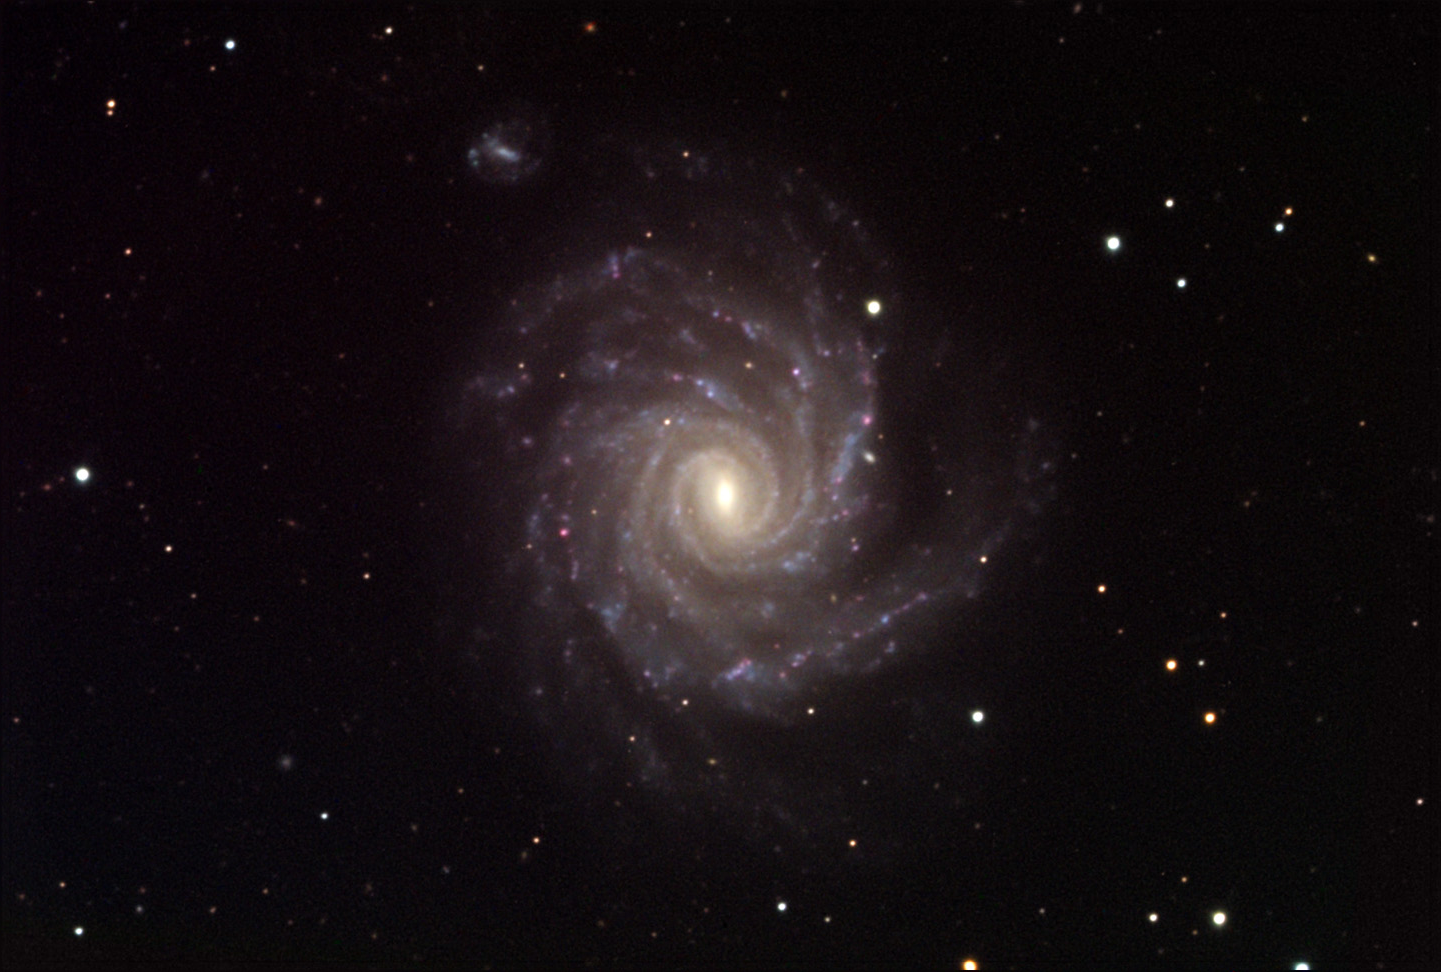

NGC 1232

NGC 1232 is a "Grand Design" spiral galaxy not unlike M101. However, in this case the spiral arms are curiously bent and not gently curved as is more typically the case. This is most likely due to gravitation interactions with its neighbor (on the top in this image). It is almost as if the structure of the central bar of the galaxy has somehow been morphed into the structure of the arms (wild speculation!). NGC 1232 is approximately 70 million light years away.

This image was taken as part of Advanced Observing Program (AOP) program at Kitt Peak Visitor Center during 2014.

Credit: KPNO/NOIRLab/NSF/AURA/John Beswetherick/Adam Block